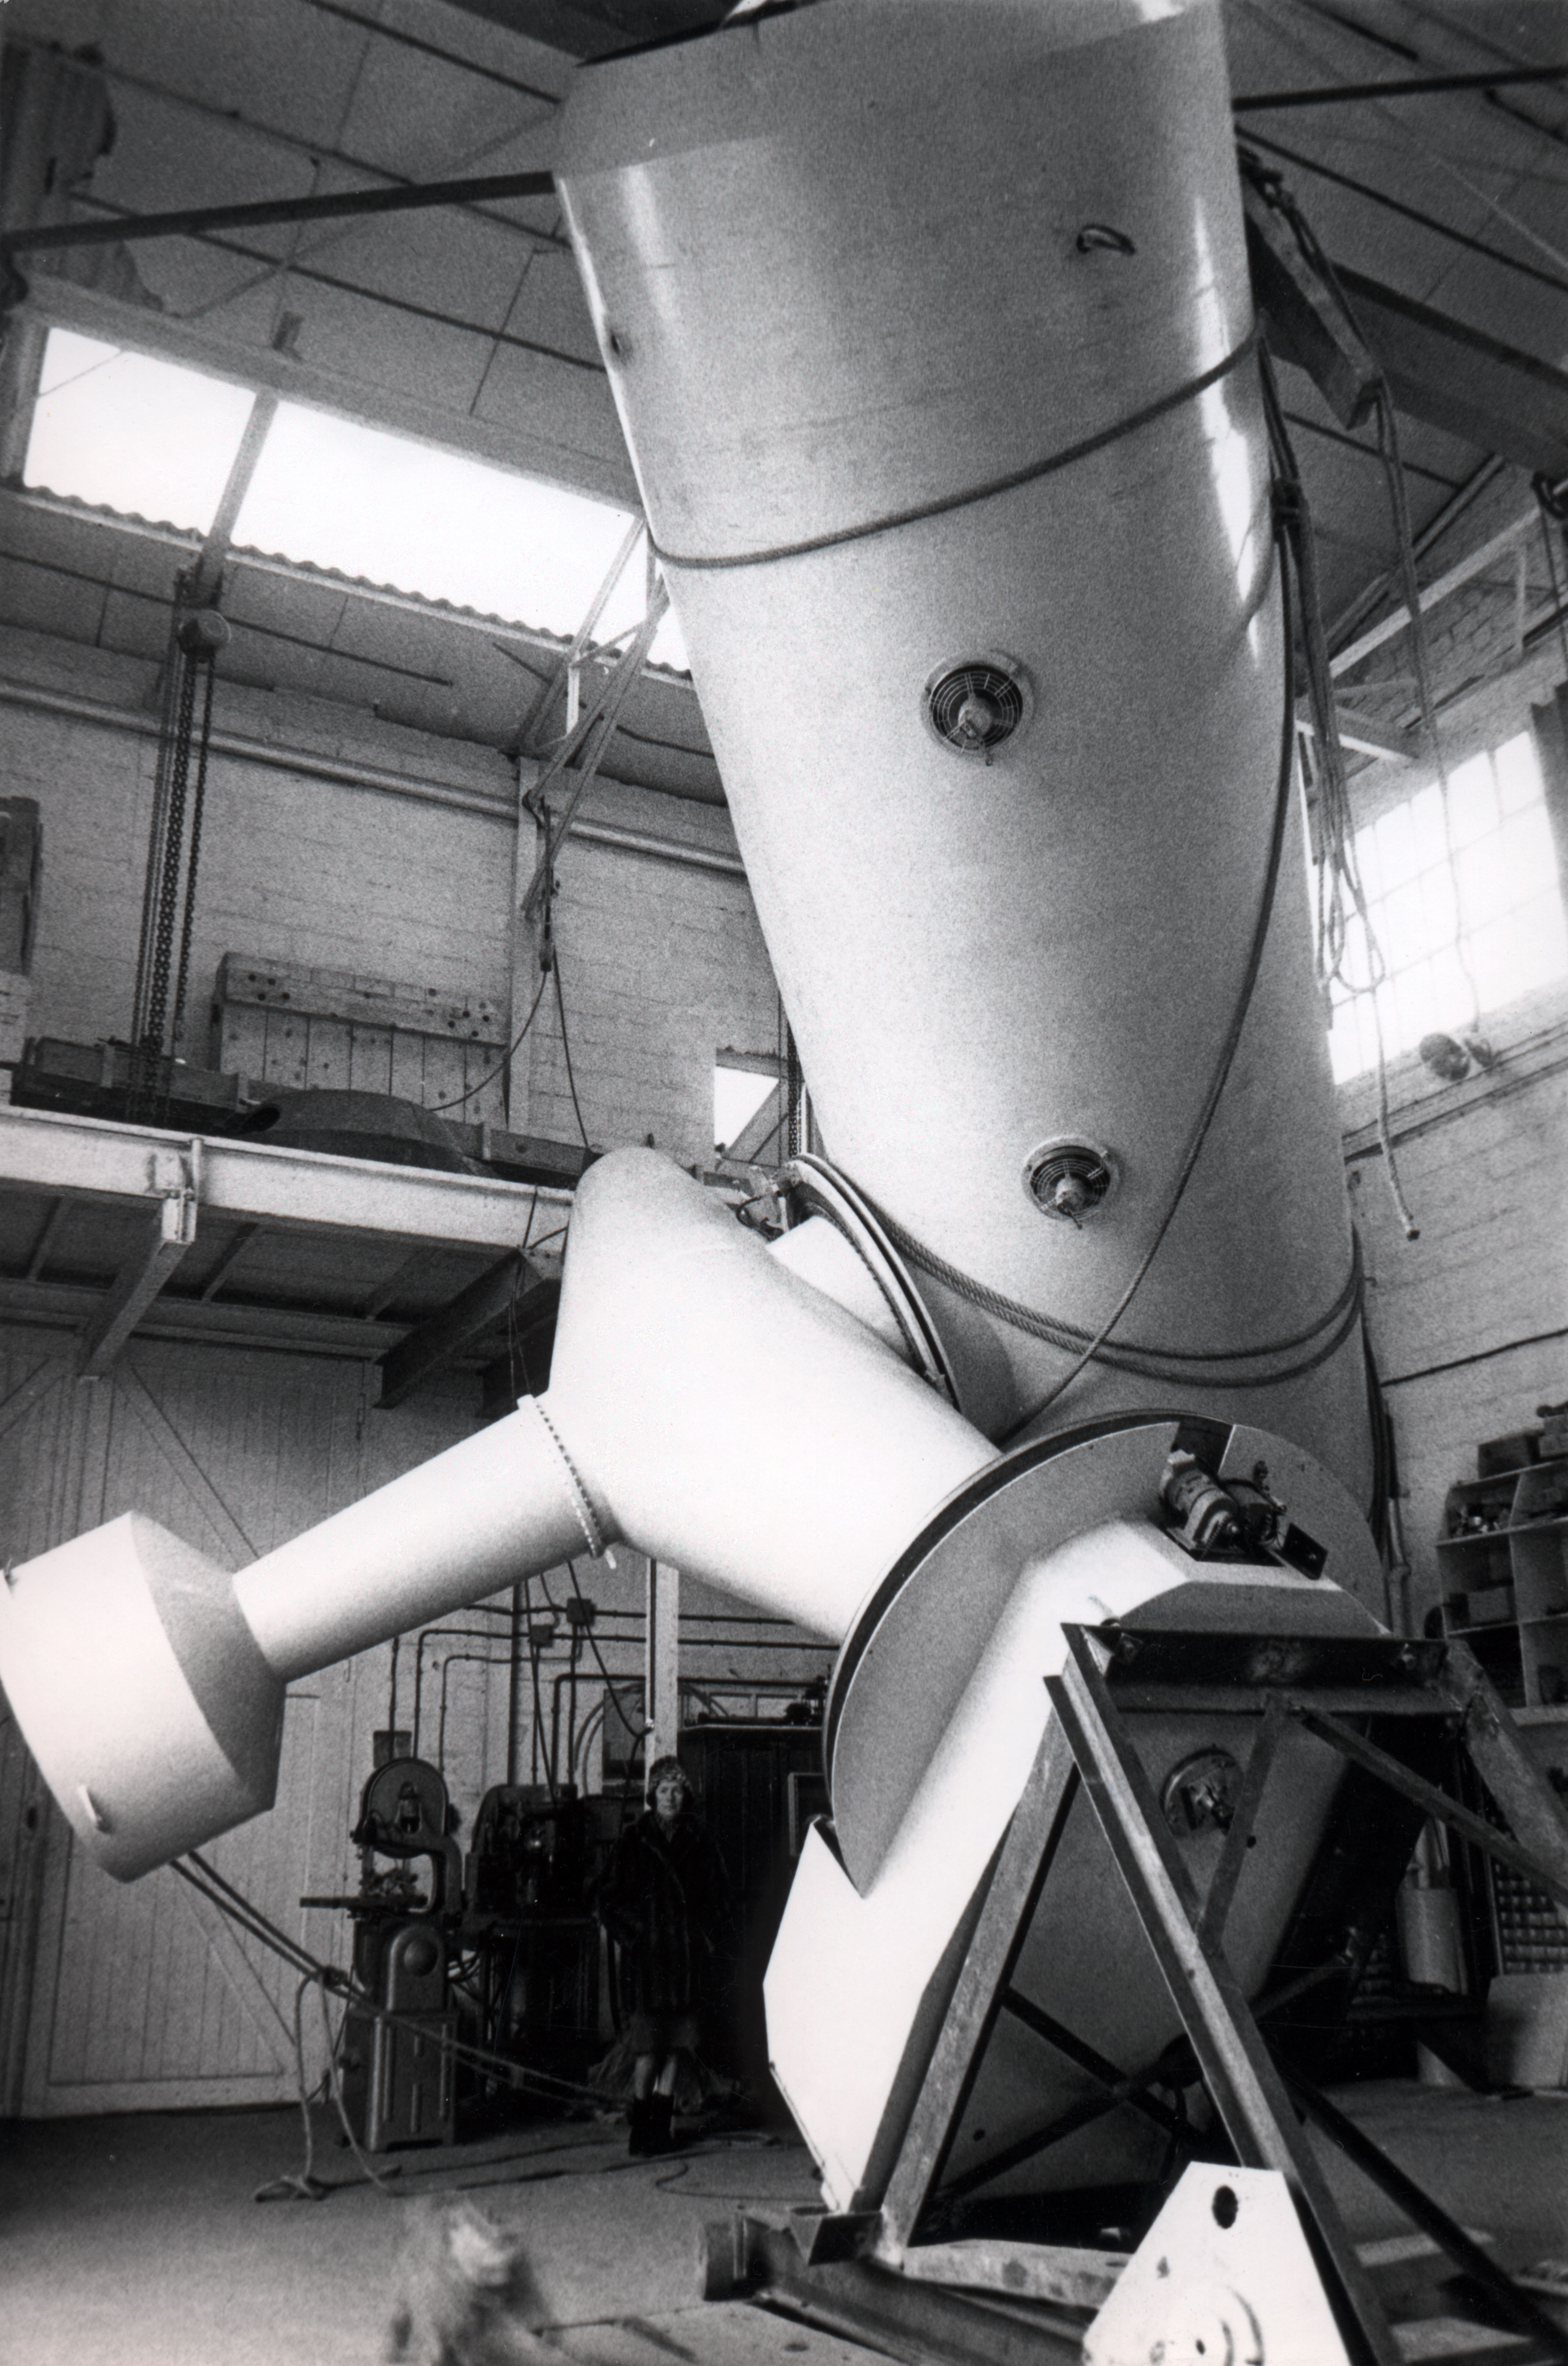

The ESO 1.52-metre telescope

The ESO 1.52-metre telescope view at REOSC, 1968, Blaauw's book p.76f.

Credit: ESO